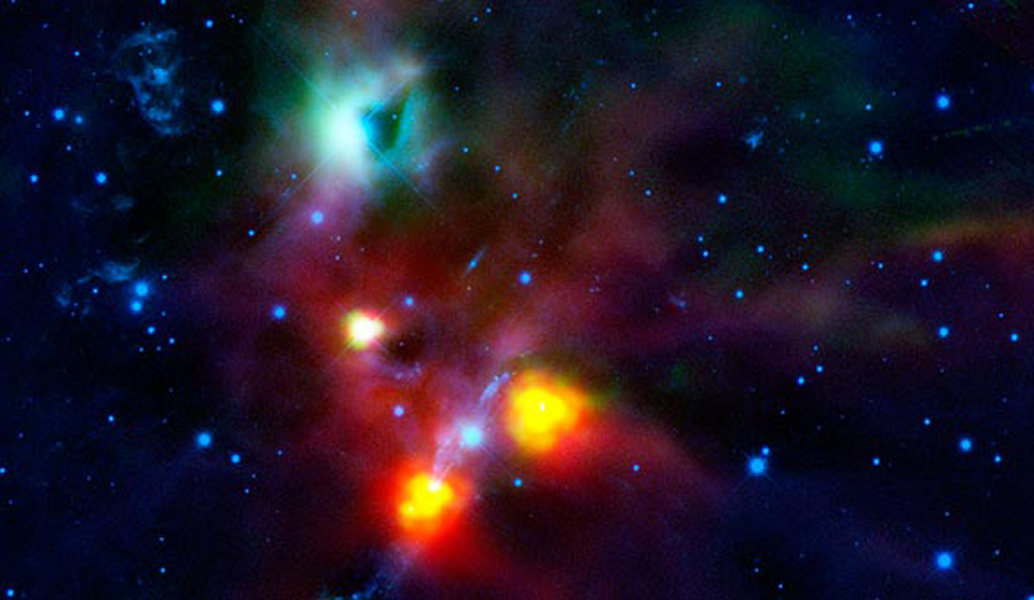

NEWFIRM, Herschel Find Hole in Space

NEWFIRM, an infrared camera now installed on the CTIO Blanco 4- meter, imaged NGC 1999 at the KPNO Mayall 4-m before going to the southern hemisphere. Here a combination of infrared filters from NEWFIRM (blue) and from the ESO Herschel Space Observatory (green and red) show the region around the triple star known as V380 Orionis, near the top of the image. Previously thought to be an opaque cloud, the dark region now appears to be a cavity in the dense gas and dust — a hole in space carved out by a jet from one of the young stars in the V380 Ori system.

Credit: ESA/NASA/JPL-Caltech/AURA/NSF/Univ. of Toledo